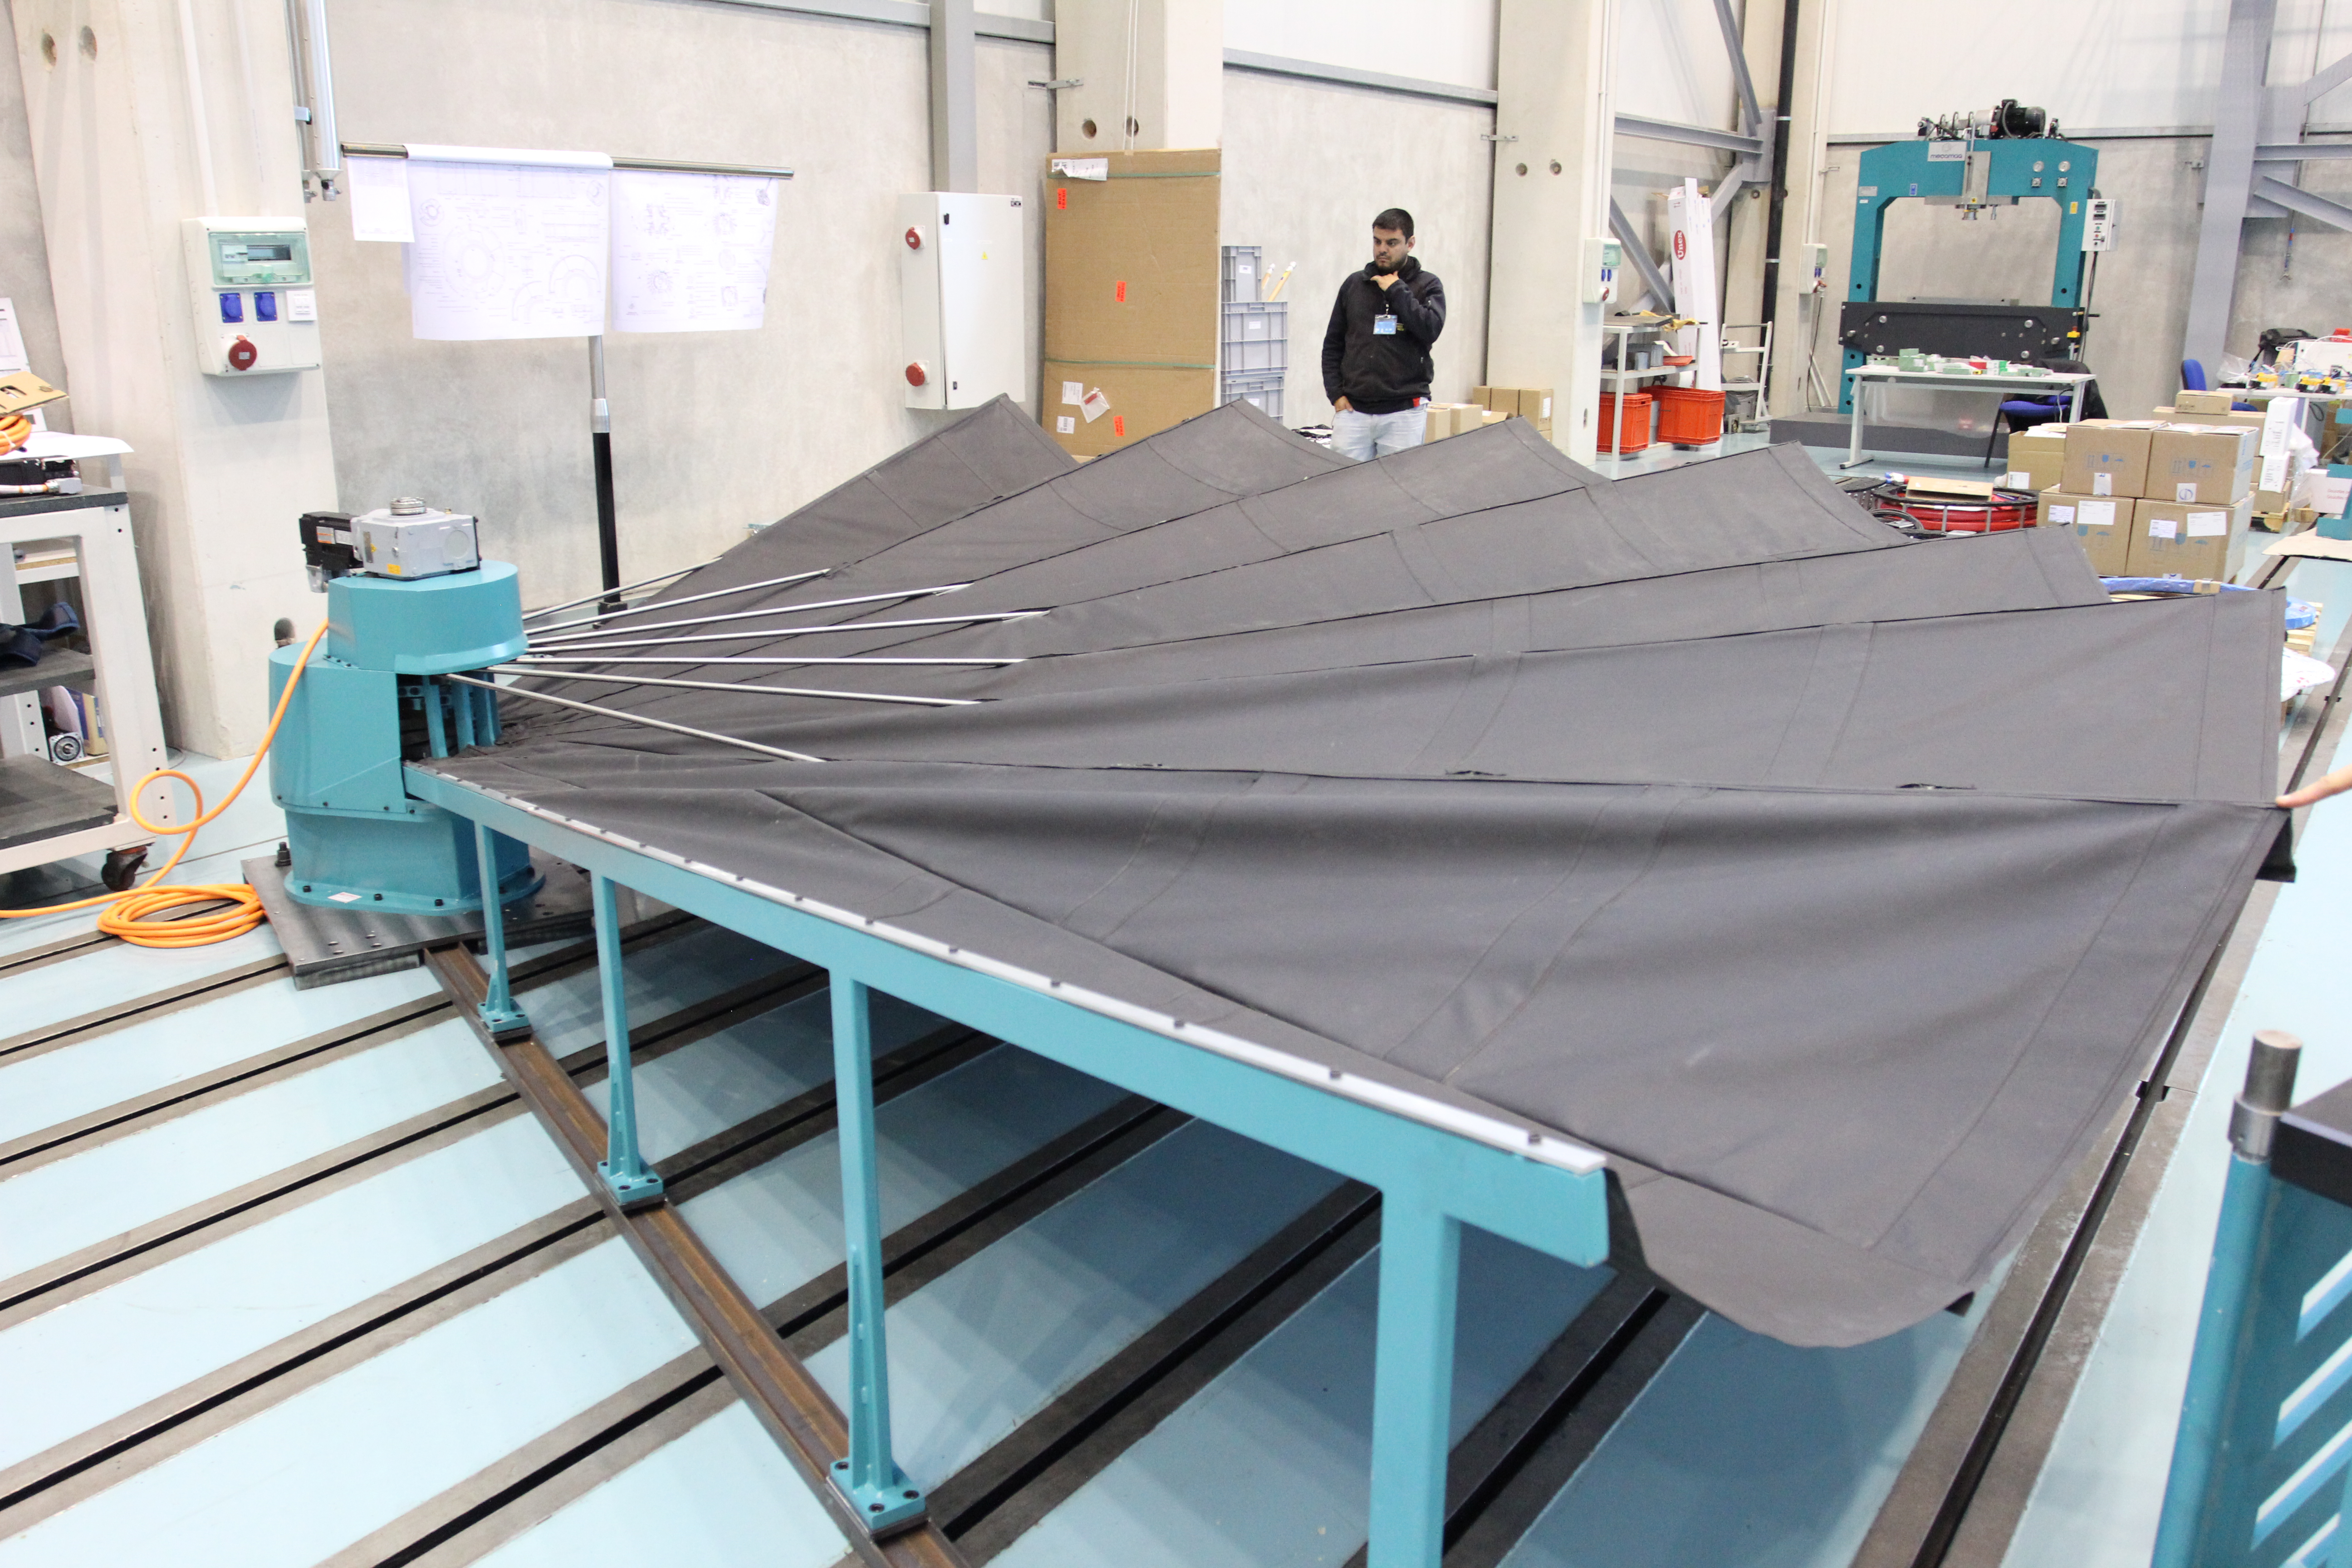

Site visit to Tekniker

Site visit to Tekniker, December 2016 to inspect the mirror covers.

Credit: Rubin Observatory/NSF/AURA